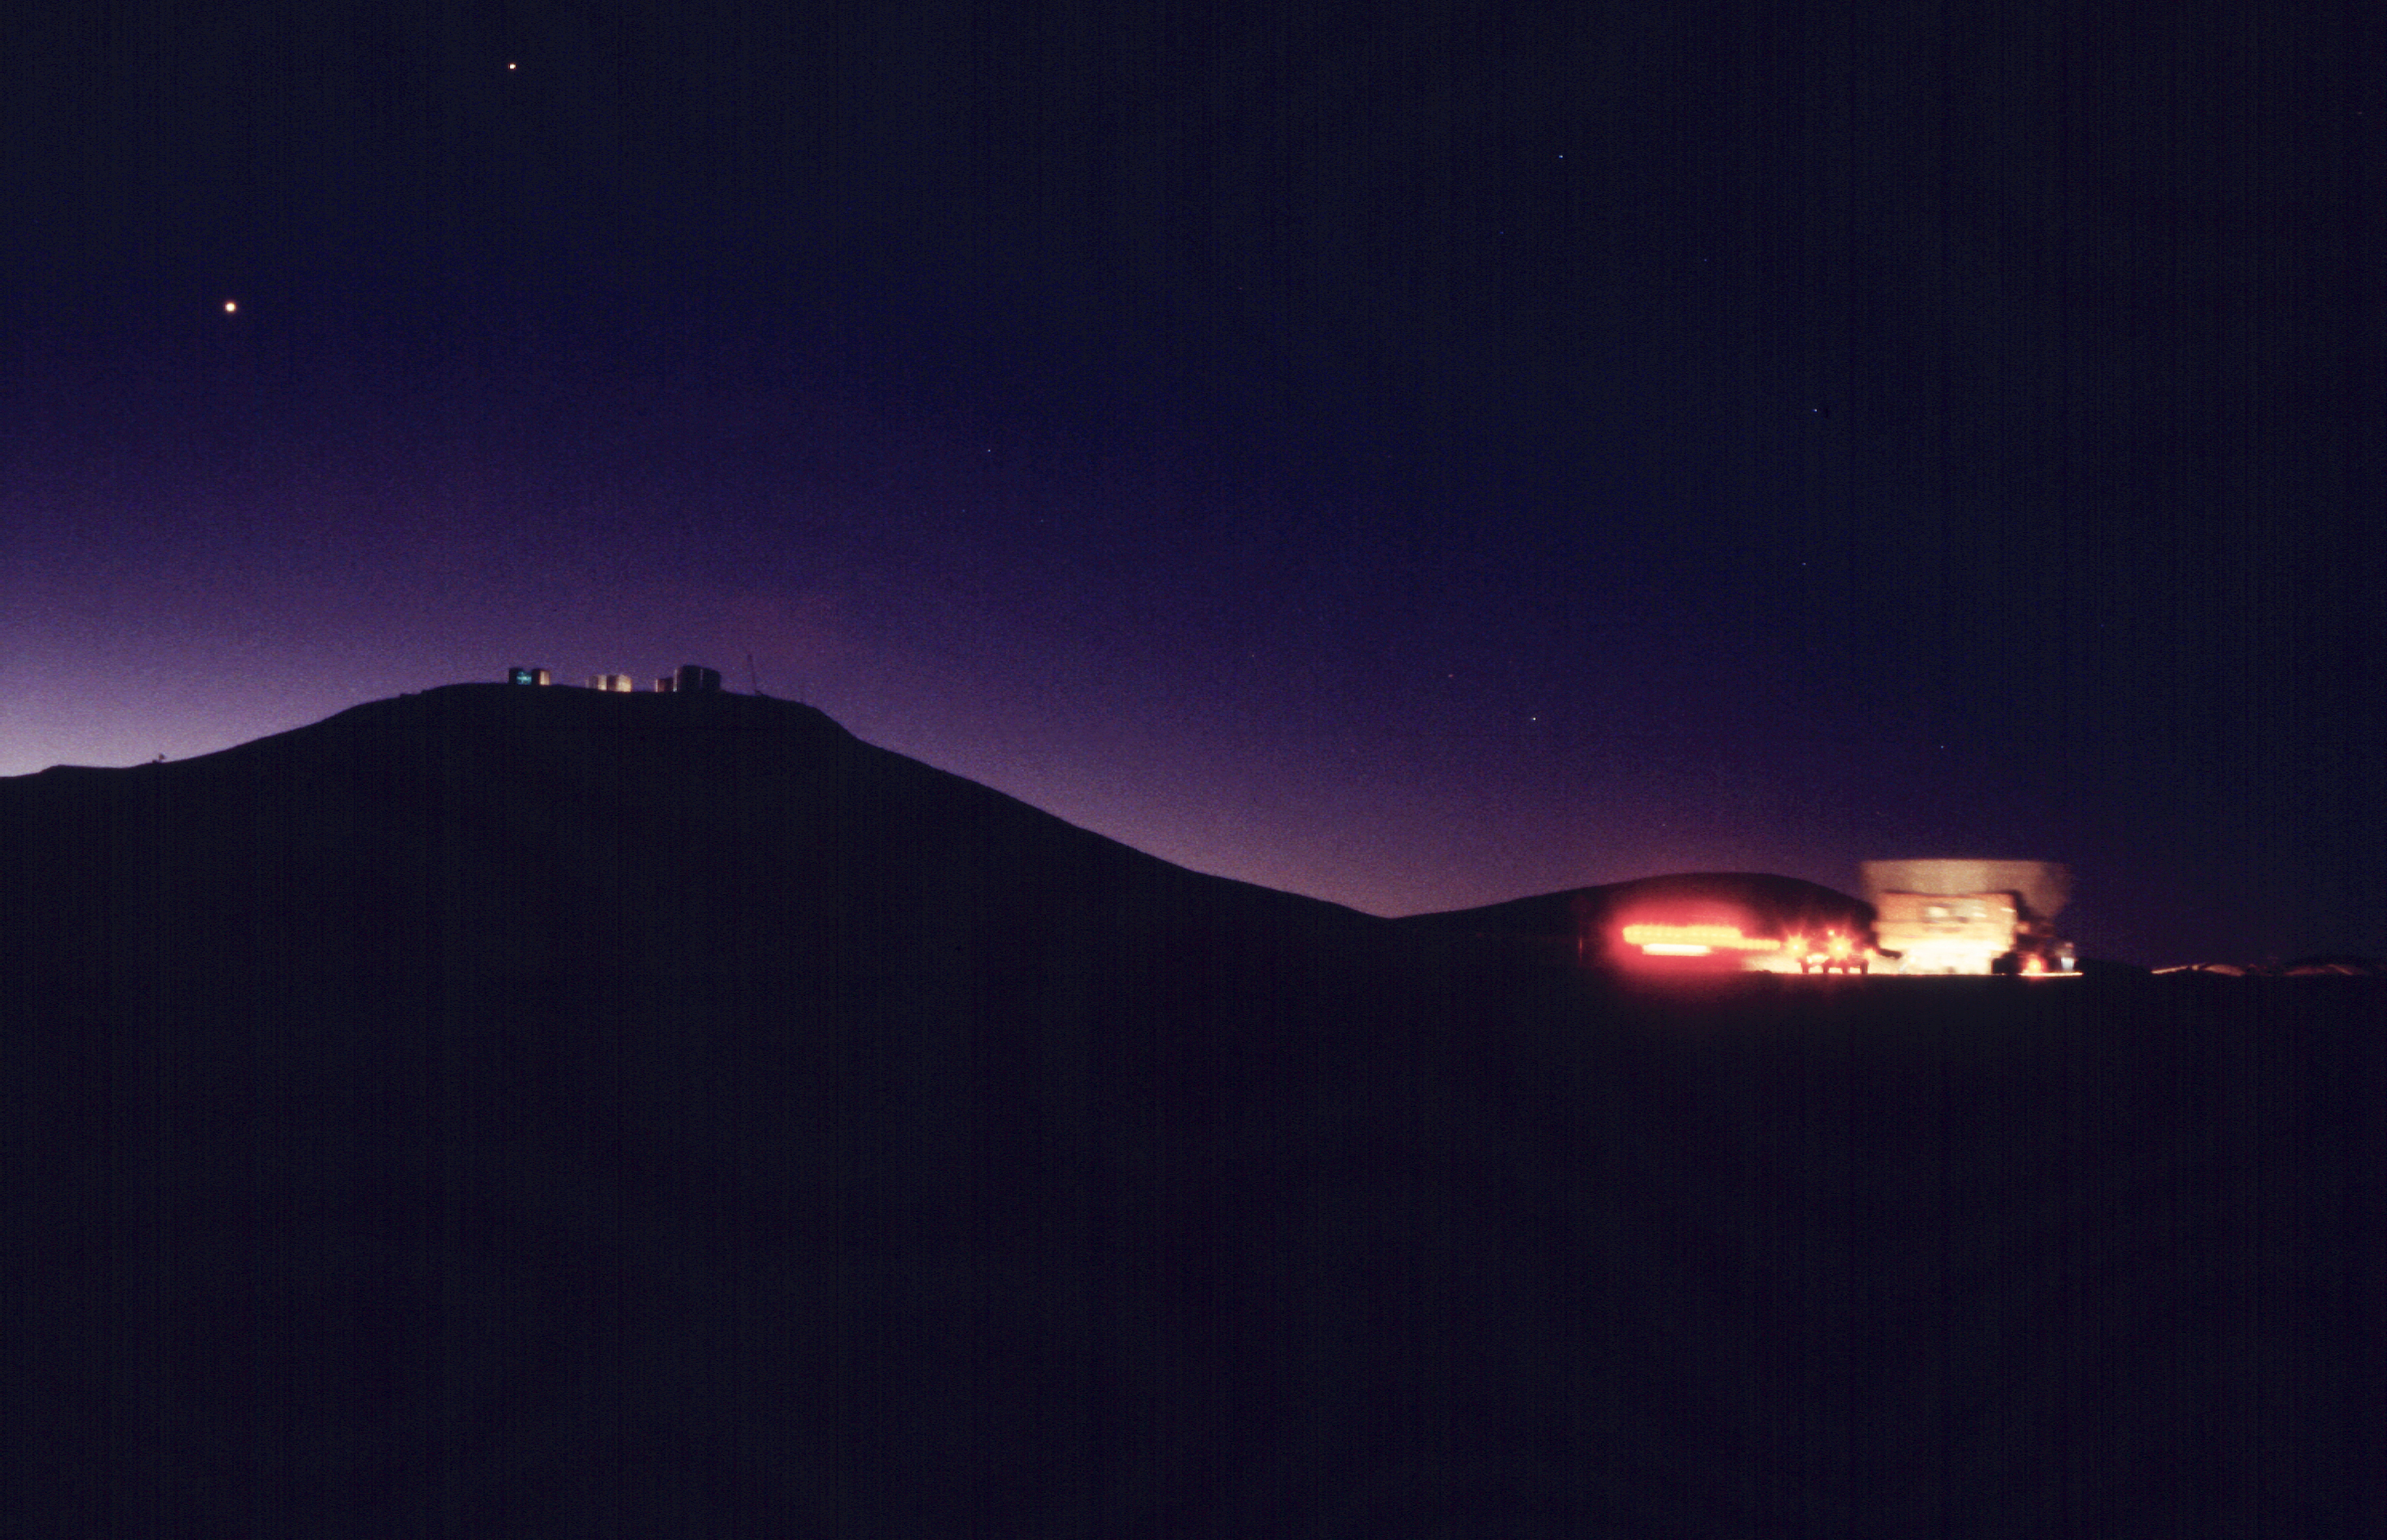

Back to the KUEYEN enclosure

The convoy is on its way back to the KUEYEN enclosure under a moonlit evening sky, as the first stars and planets are becoming visible. (Photo obtained on March 17, 2000).

Astronomical mirrors must be regularly coated in order to retain their ability to reflect light efficiently. ANTU and KUEYEN, the two first VLT Unit Telescopes to enter into operation did so while construction work was still ongoing at the top of Paranal. During this period, there was unsually much dust in the air, some of which was deposited on the large mirrors of these two telescopes. It was therefore decided to re-aluminize these mirrors when the work was over. This was done in February and March 2000. For this delicate operation, the mirror cell with the 22-tonnes, 8.2-m Zerodur mirror is removed from the telescope and wrapped in a protective cover. It is then moved out of the telescope enclosure and placed on a carriage that is hauled down the mountain to the Mirror Maintenance Building (MMB). Here the old aluminium layer is removed and the mirror is carefully washed, before it is placed in the Coating Tank. A new and clean aluminium layer is deposited by the sputtering technique. After careful checking, the mirror is brought back to the telescope and mounted. This photo was obtained at the time when KUEYEN's mirror was undergoing this process.

Credit: ESO